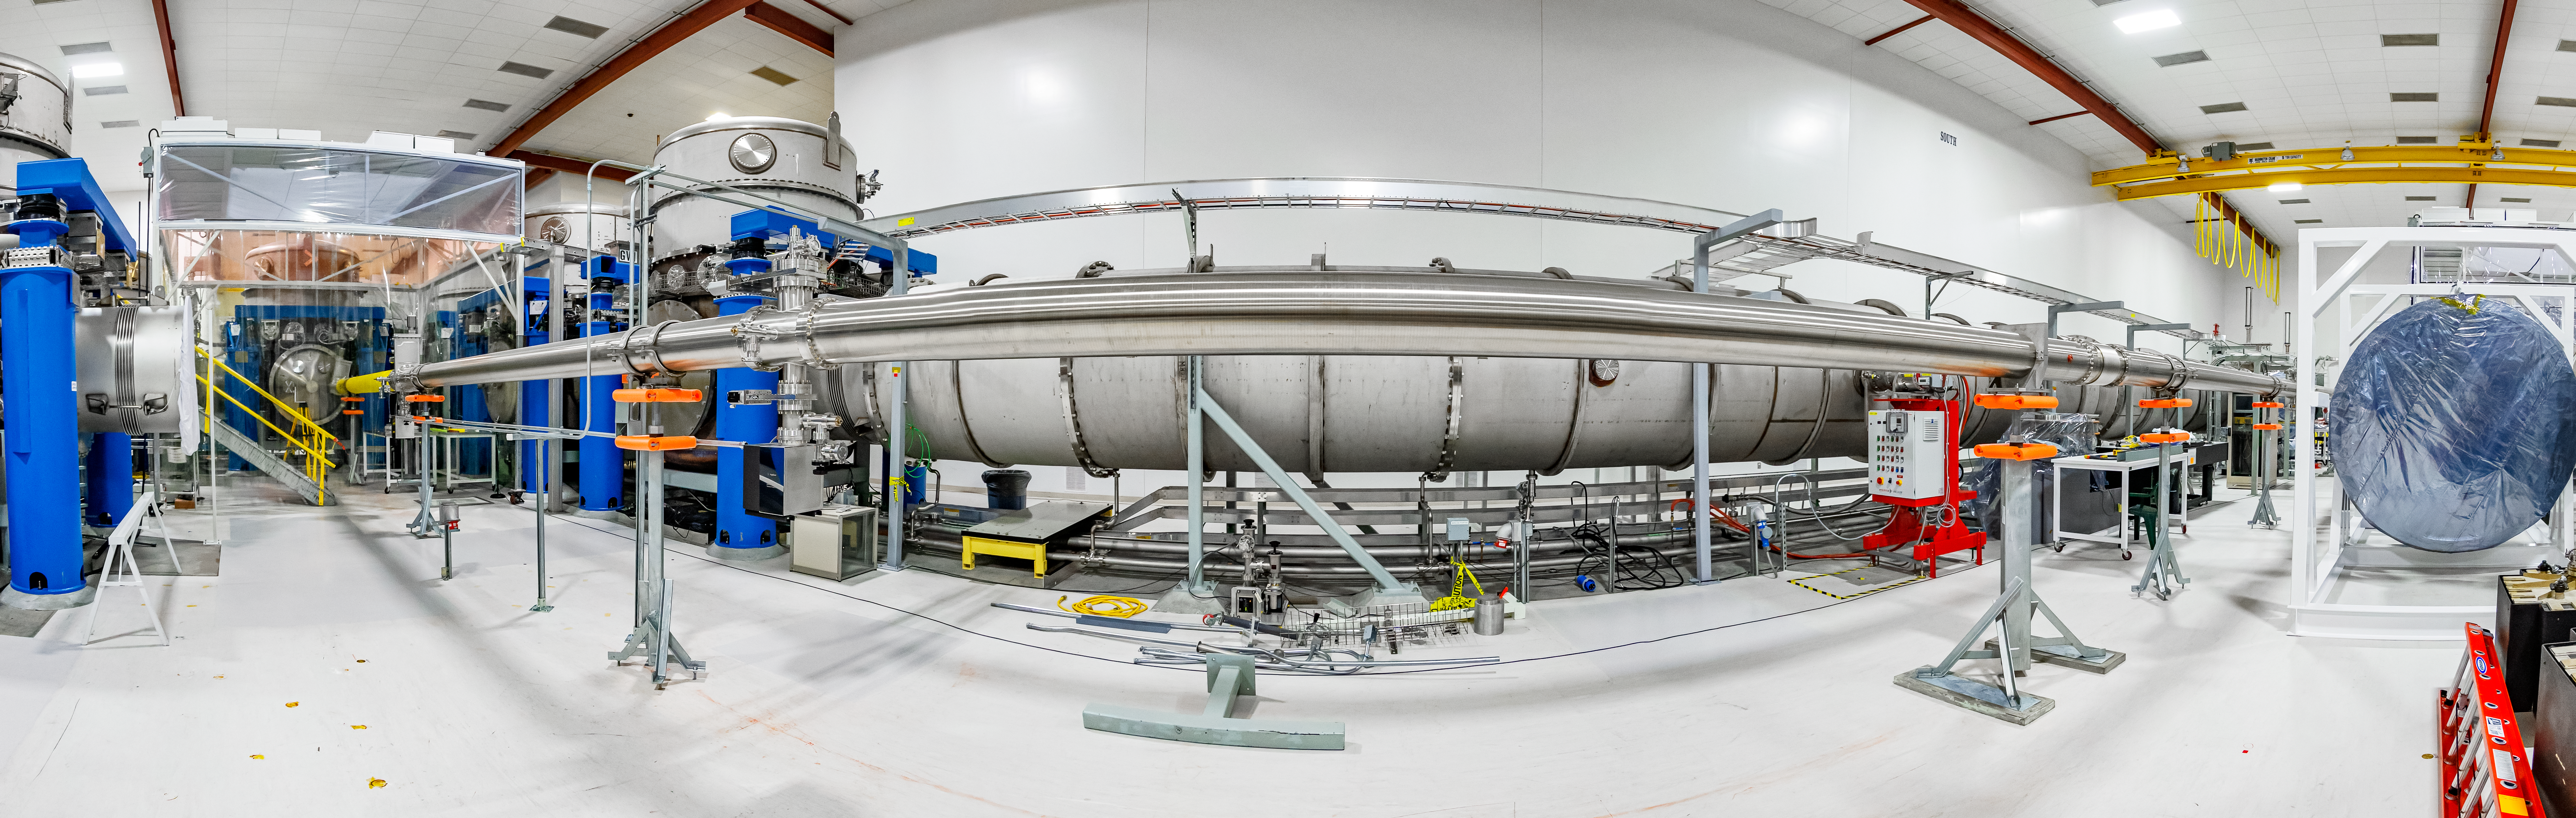

Interior of LIGO at Hanford, Washington

LIGO, the Laser Interferometer Gravitational-Wave Observatory, consists of two widely-separated interferometers within the United States — one in Hanford, Washington and the other in Livingston, Louisiana — operated in unison to detect gravitational waves. Here the Hanford facility is seen. LIGO was designed to open the field of gravitational-wave astrophysics through the direct detection of gravitational waves predicted by Einstein’s General Theory of Relativity. The multi-kilometer-scale gravitational wave detectors use laser interferometry to measure the minute ripples in space-time caused by passing gravitational waves from cataclysmic cosmic events such as colliding neutron stars or black holes, or by supernovae.

Credit: NOIRLab/LIGO/NSF/AURA/T. Matsopoulos